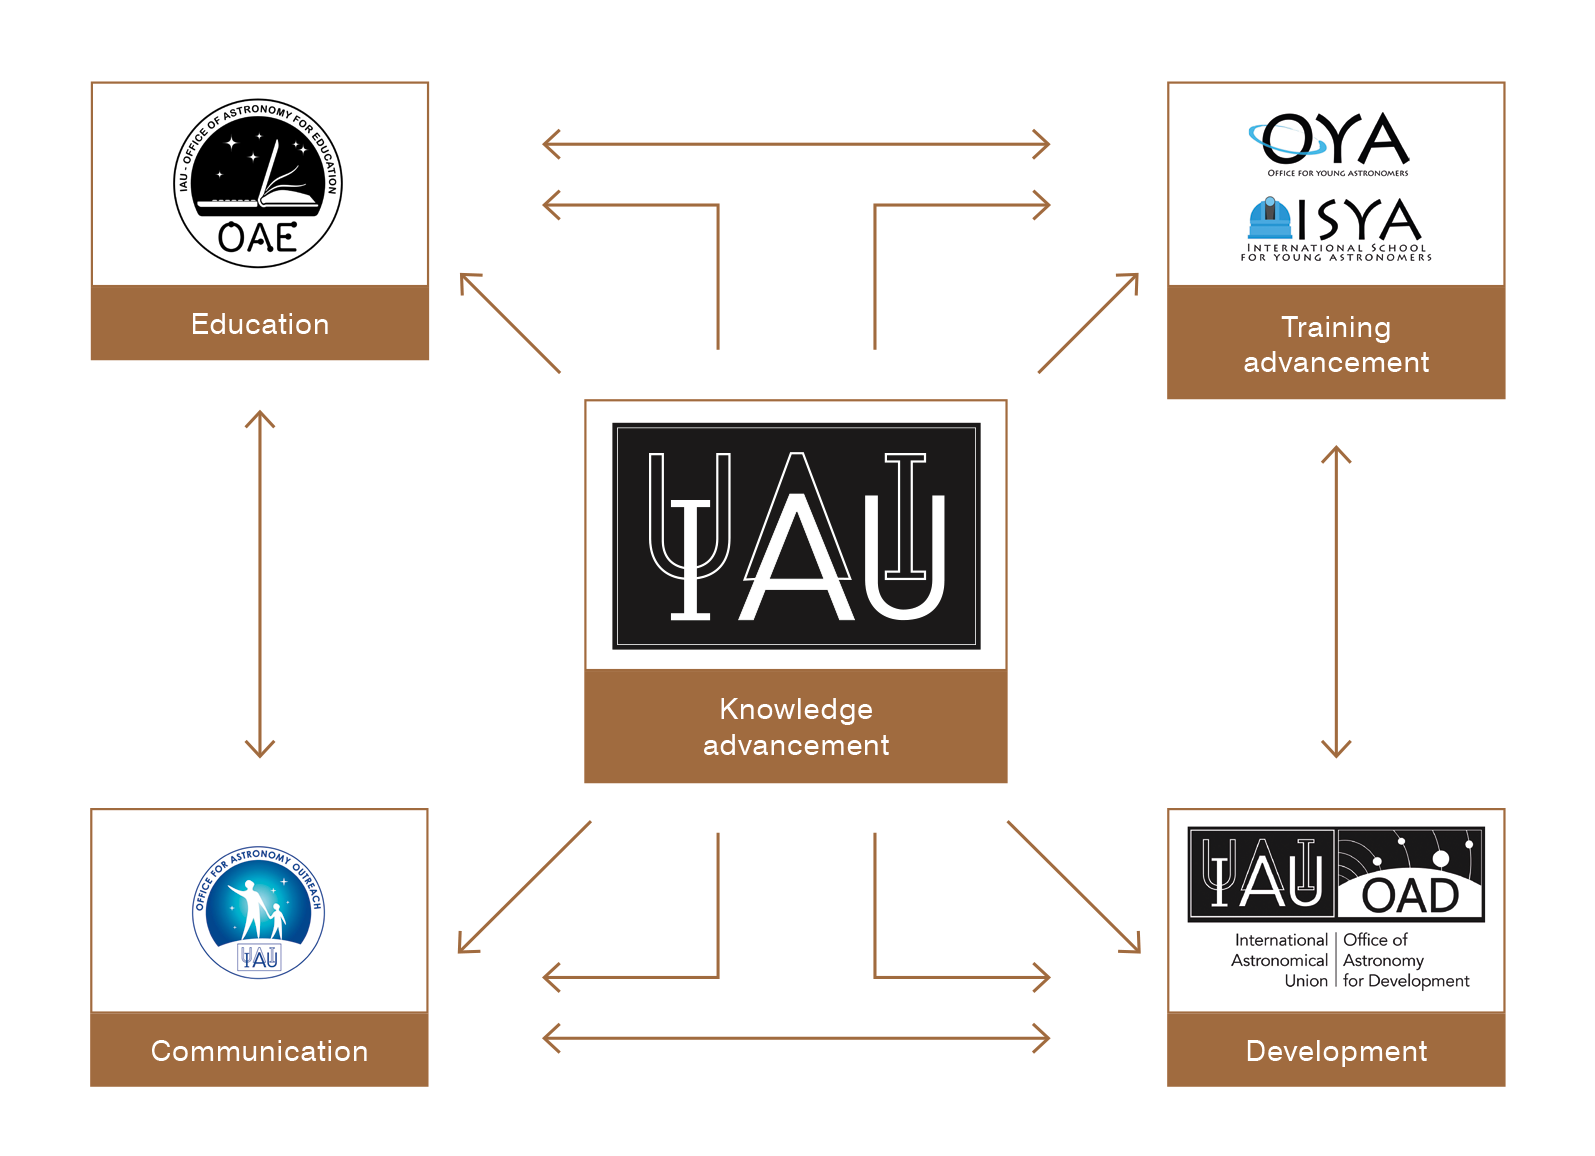

IAU Offices Diagram

This illustration shows the connections of the various IAU offices: OAE, OYA, ISYA, OAO and OAD.

Credit: IAU